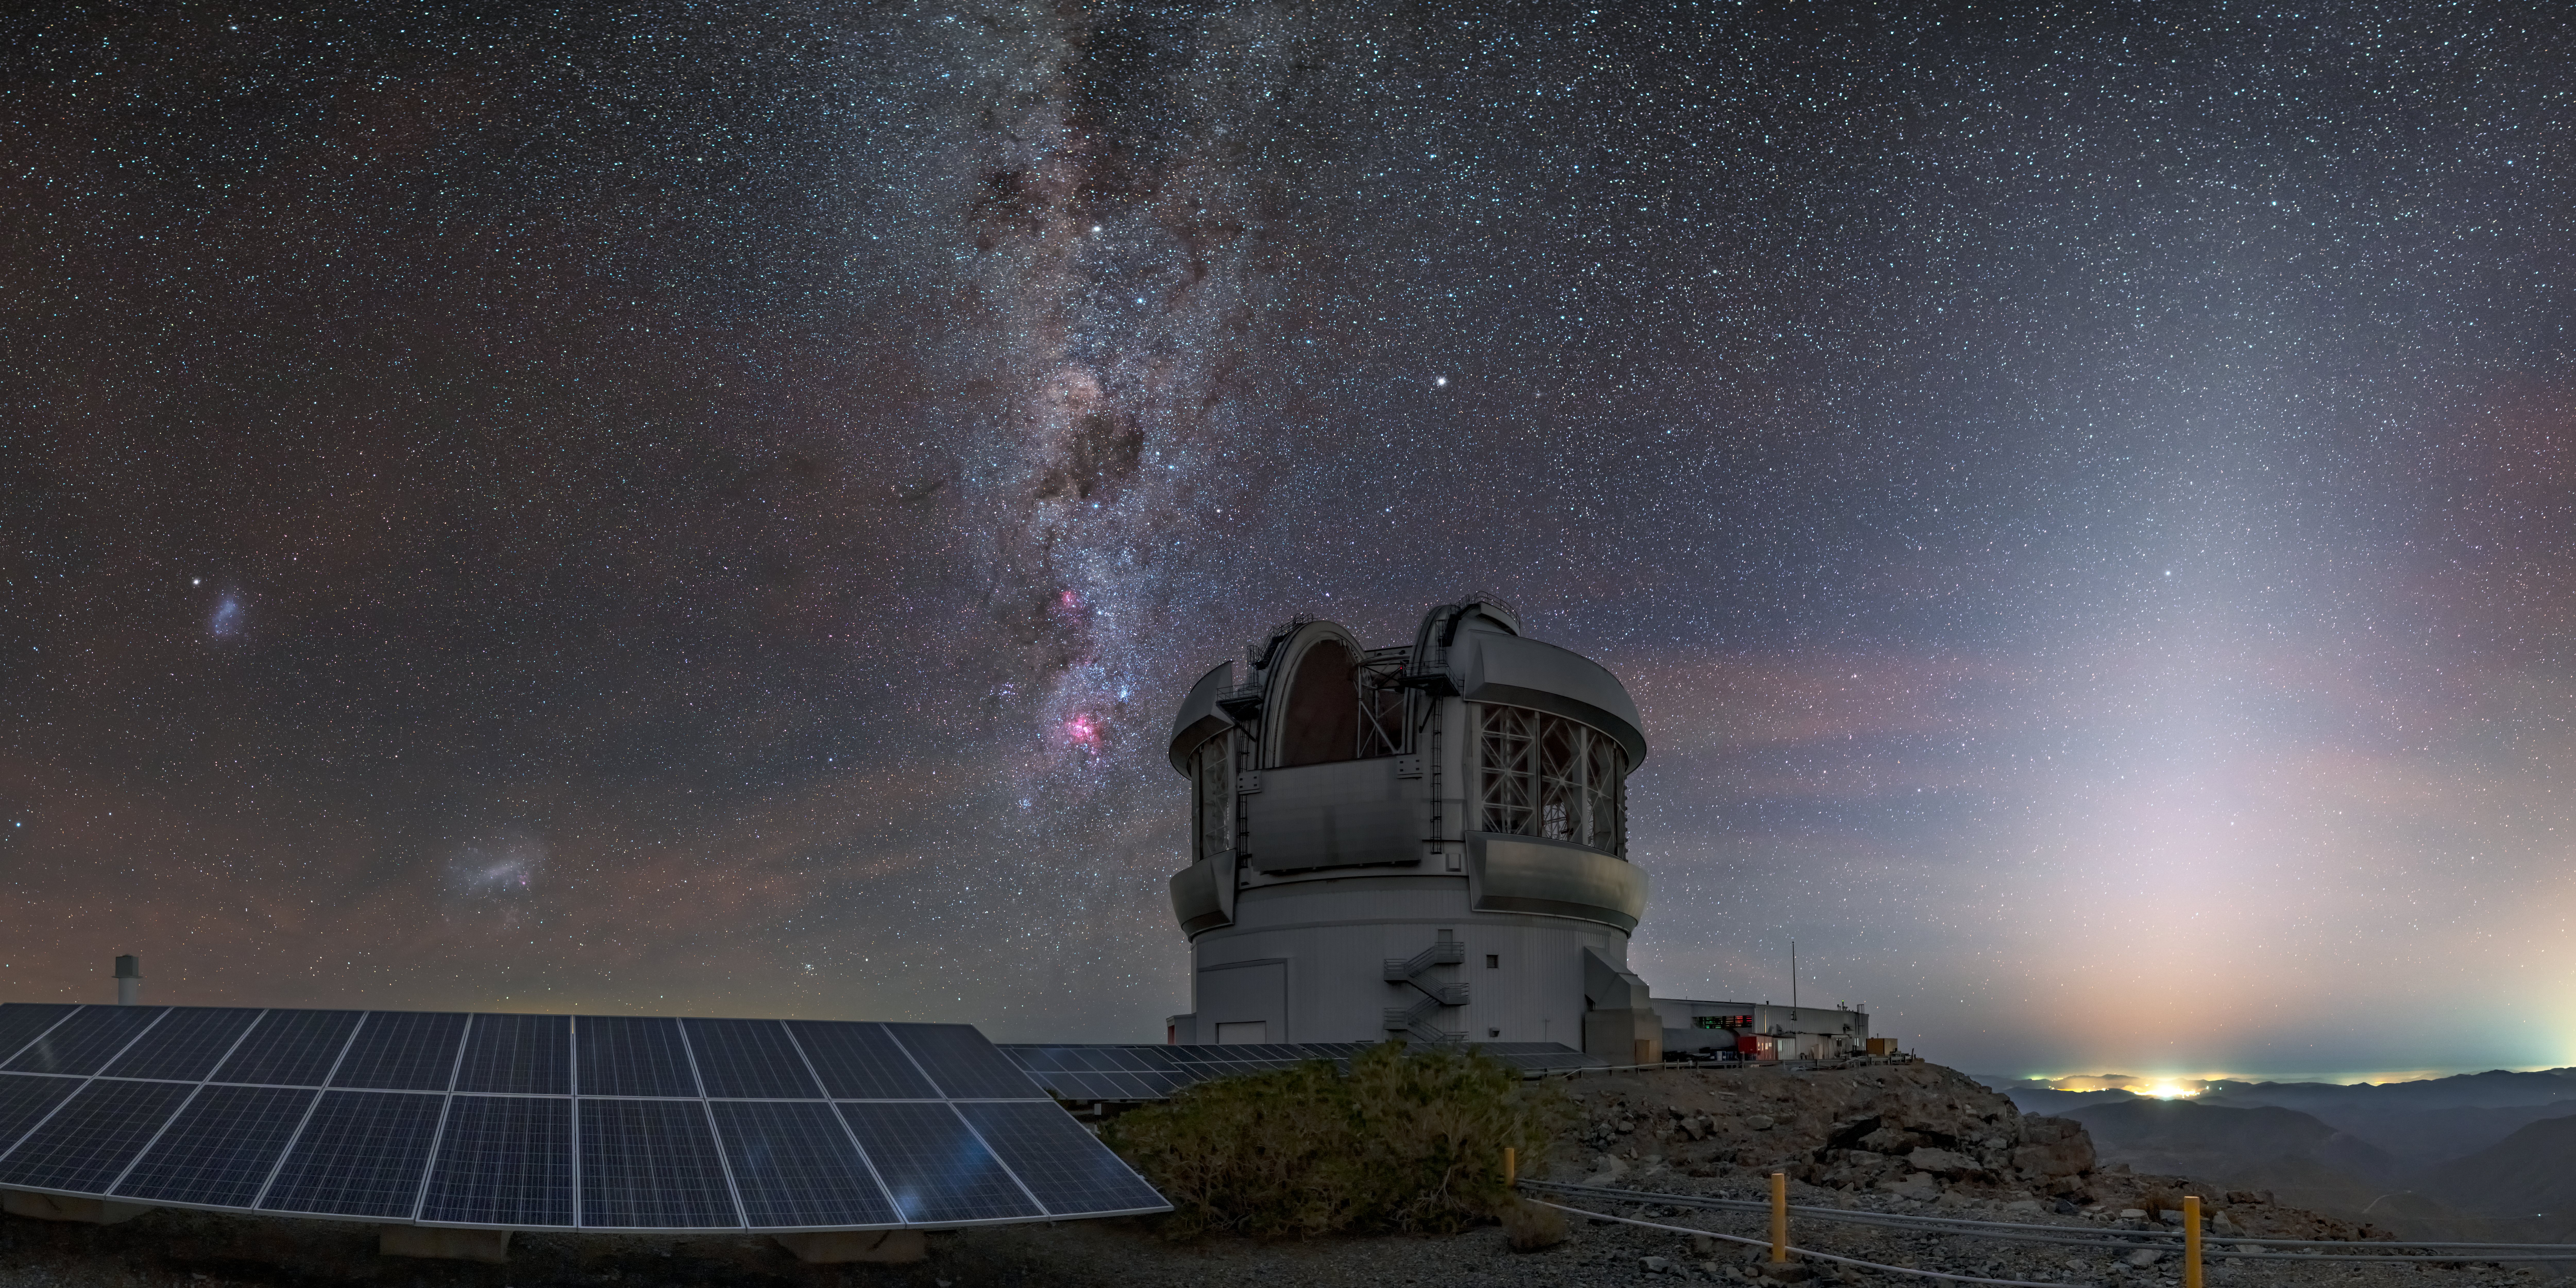

A Sign of the Zodiac

This image of the Gemini South telescope is so full of light that it is difficult to believe that it was captured at night. Gemini South is the southern half of the international Gemini Observatory, a Program of NSF NOIRLab. The wedge-shaped light on the right side of the photo is not from an artificial source (although there are city lights below it), but is a natural phenomenon known as zodiacal light. This occurs when sunlight is scattered off dust particles in the plane of our Solar System, causing part of the sky to become illuminated either after Sun-down or before Sun-up. The zodiac itself is a belt-shaped region on the sky, as seen from Earth, and is the apparent path of the planets in the sky. Gemini Observatory is named after one section of the zodiacal belt: Gemini, the constellation of the Twins.

Credit: International Gemini Observatory/NOIRLab/NSF/AURA/Kwon O Chul